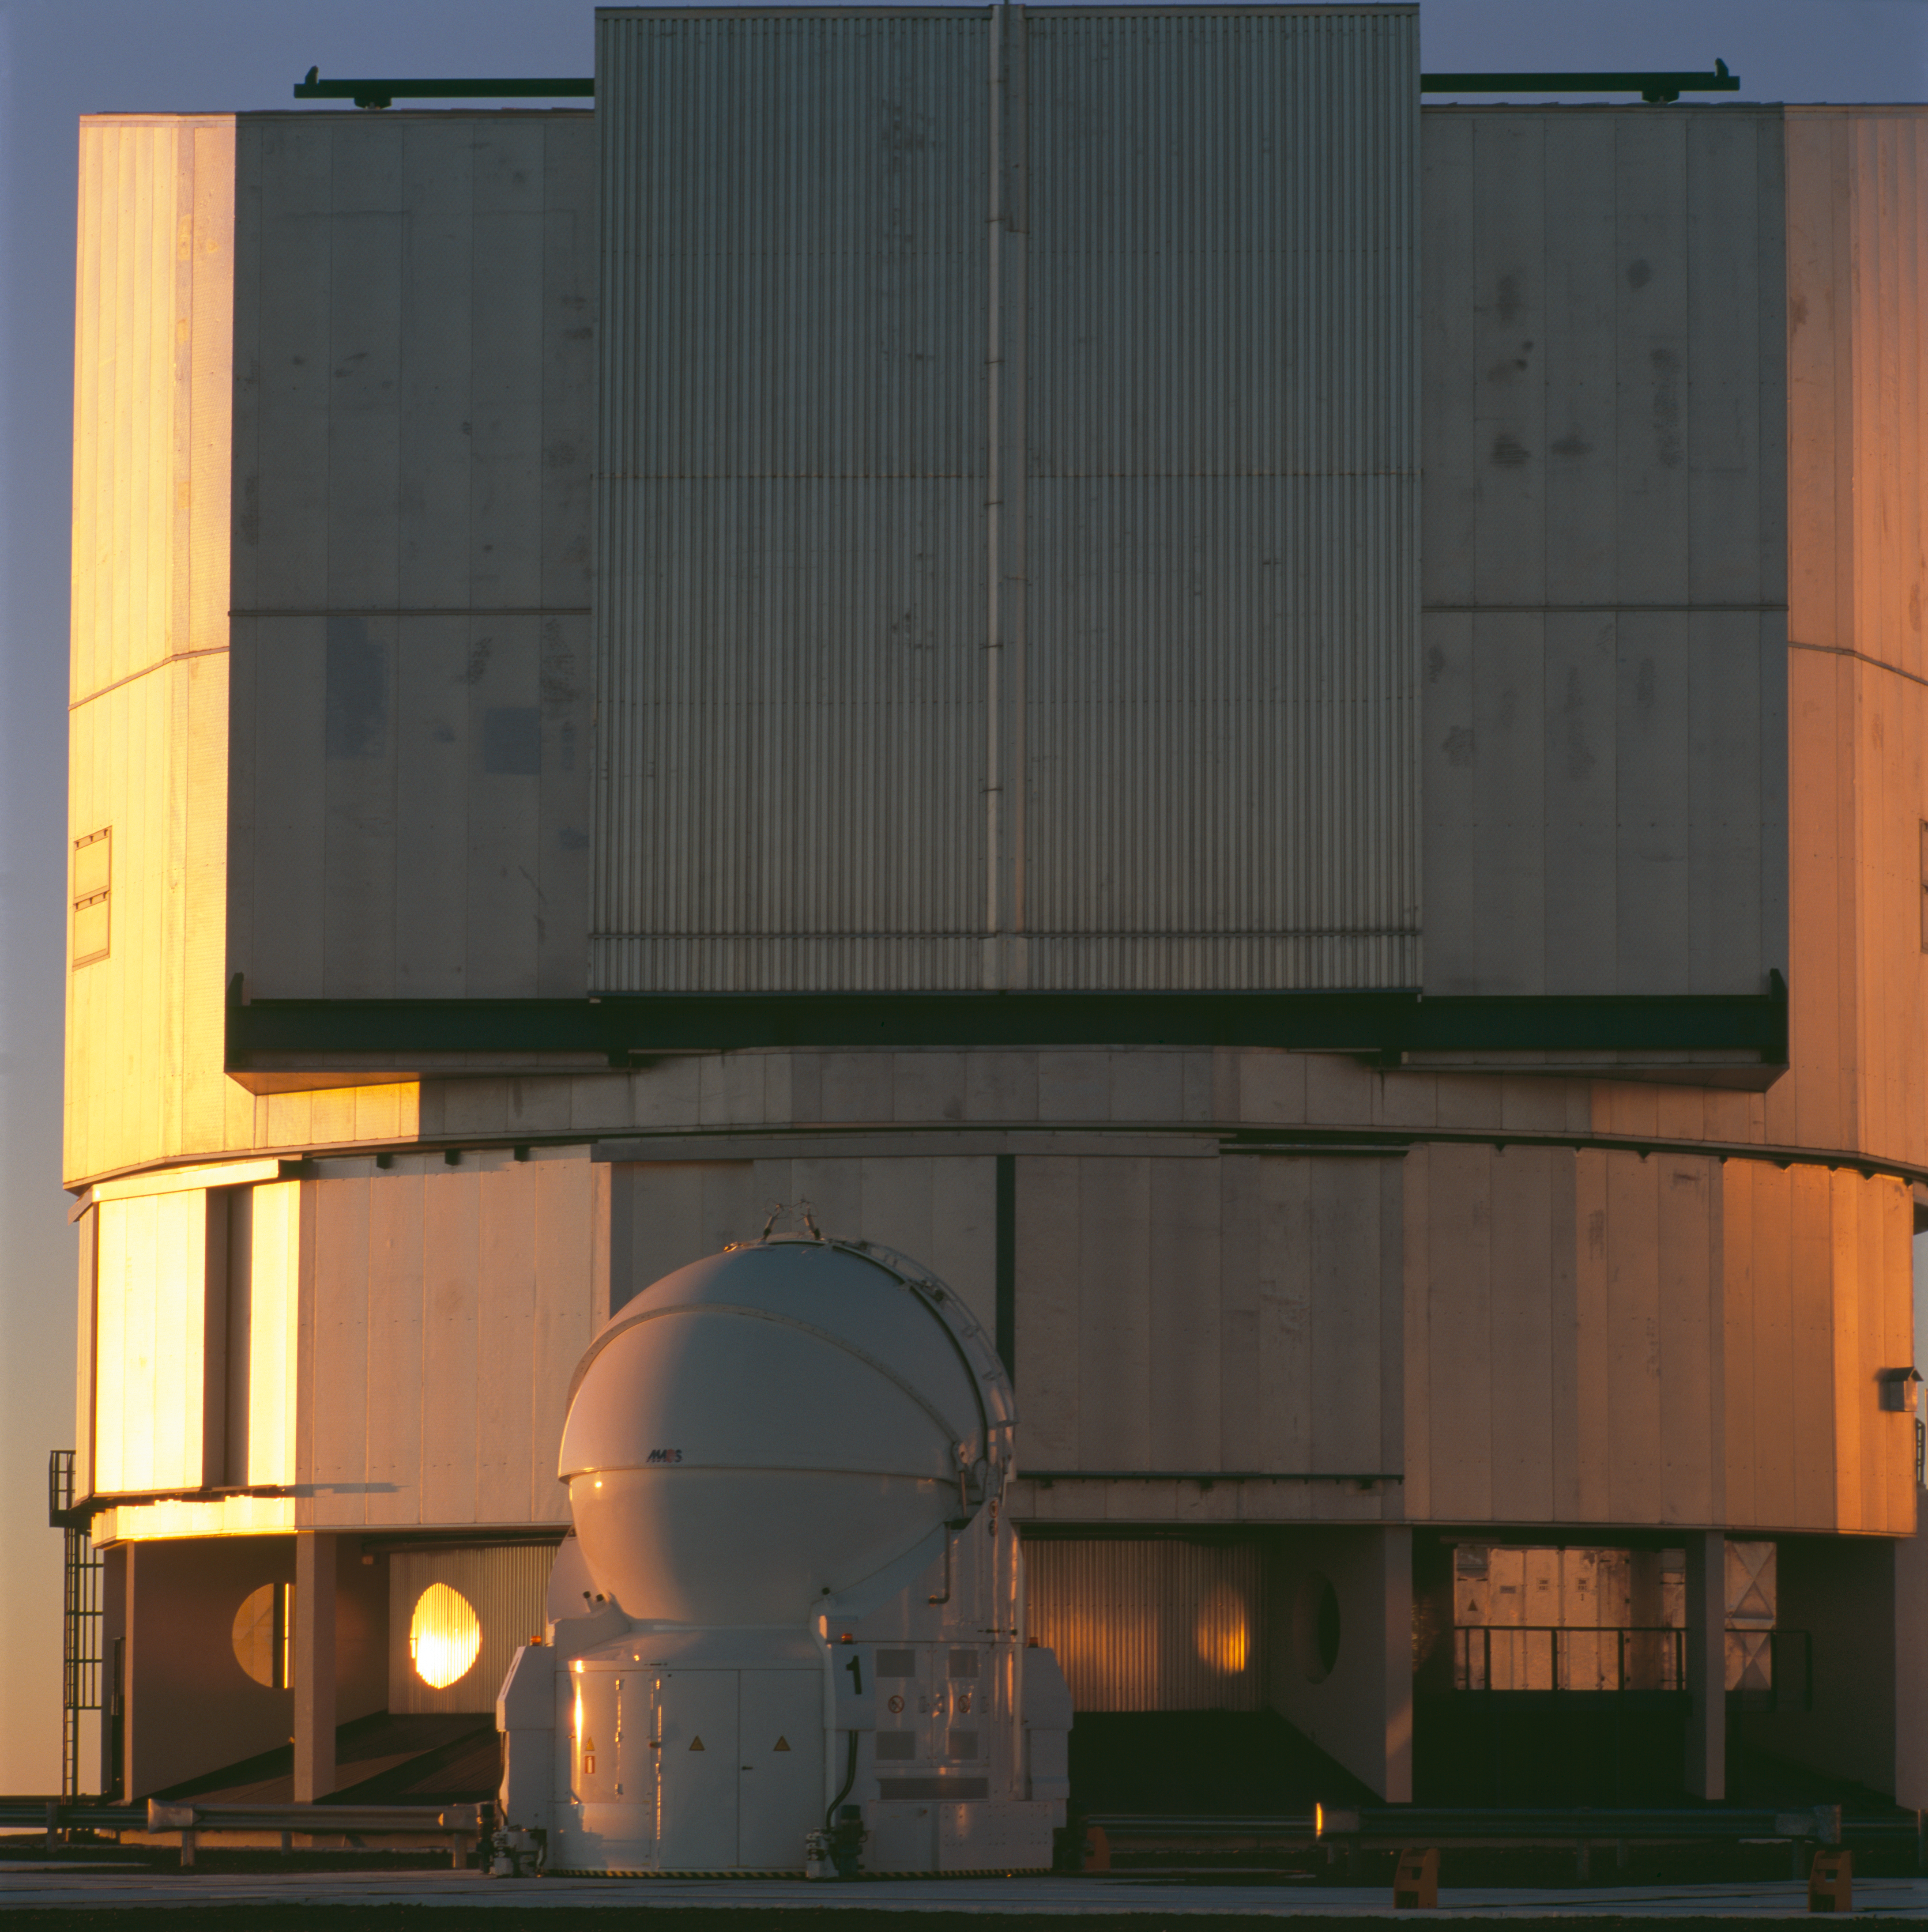

UT1 and AT1

The closed enclosure of the VLT Unit Telescope 1 and the Auxiliary Telescope 1, at Paranal on January 2007.

Credit: ESO/H.H.Heyer